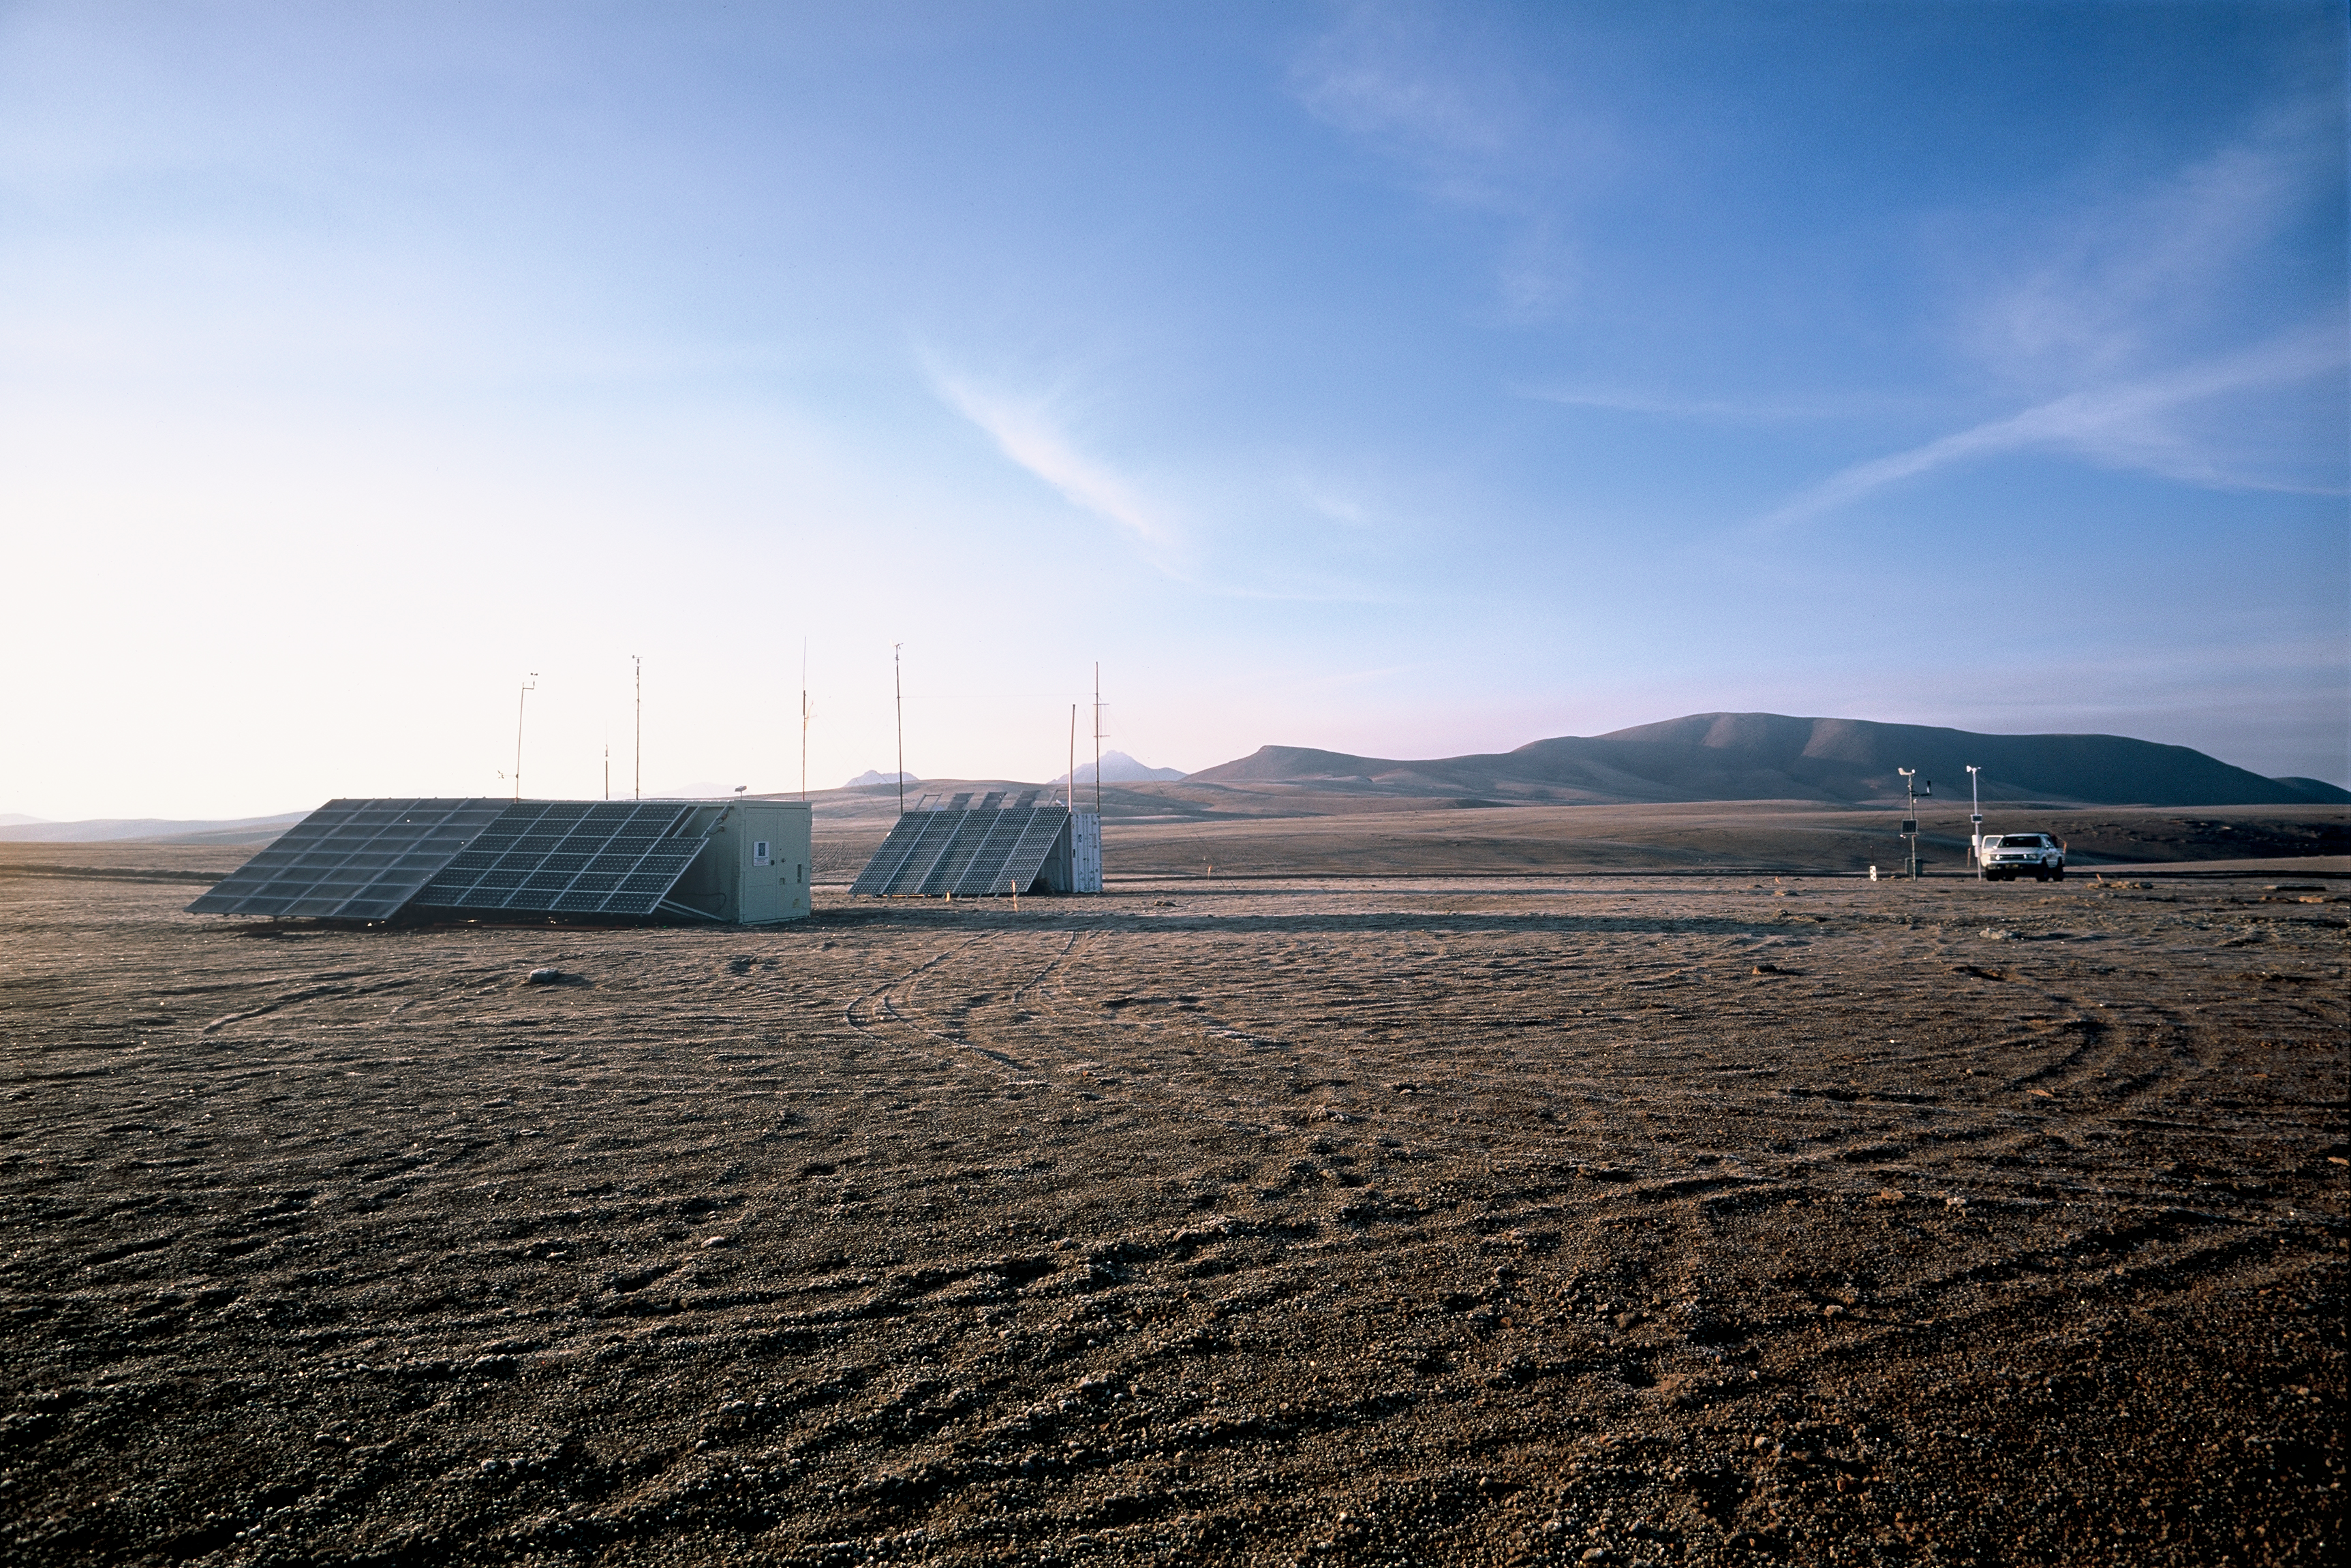

ESO-NRAO site testing area

Solar panel at the ESO - NRAO Testing Area. Image taken in March 2002.

Credit: ALMA (ESO/NAOJ/NRAO)/H. Heyer (ESO)